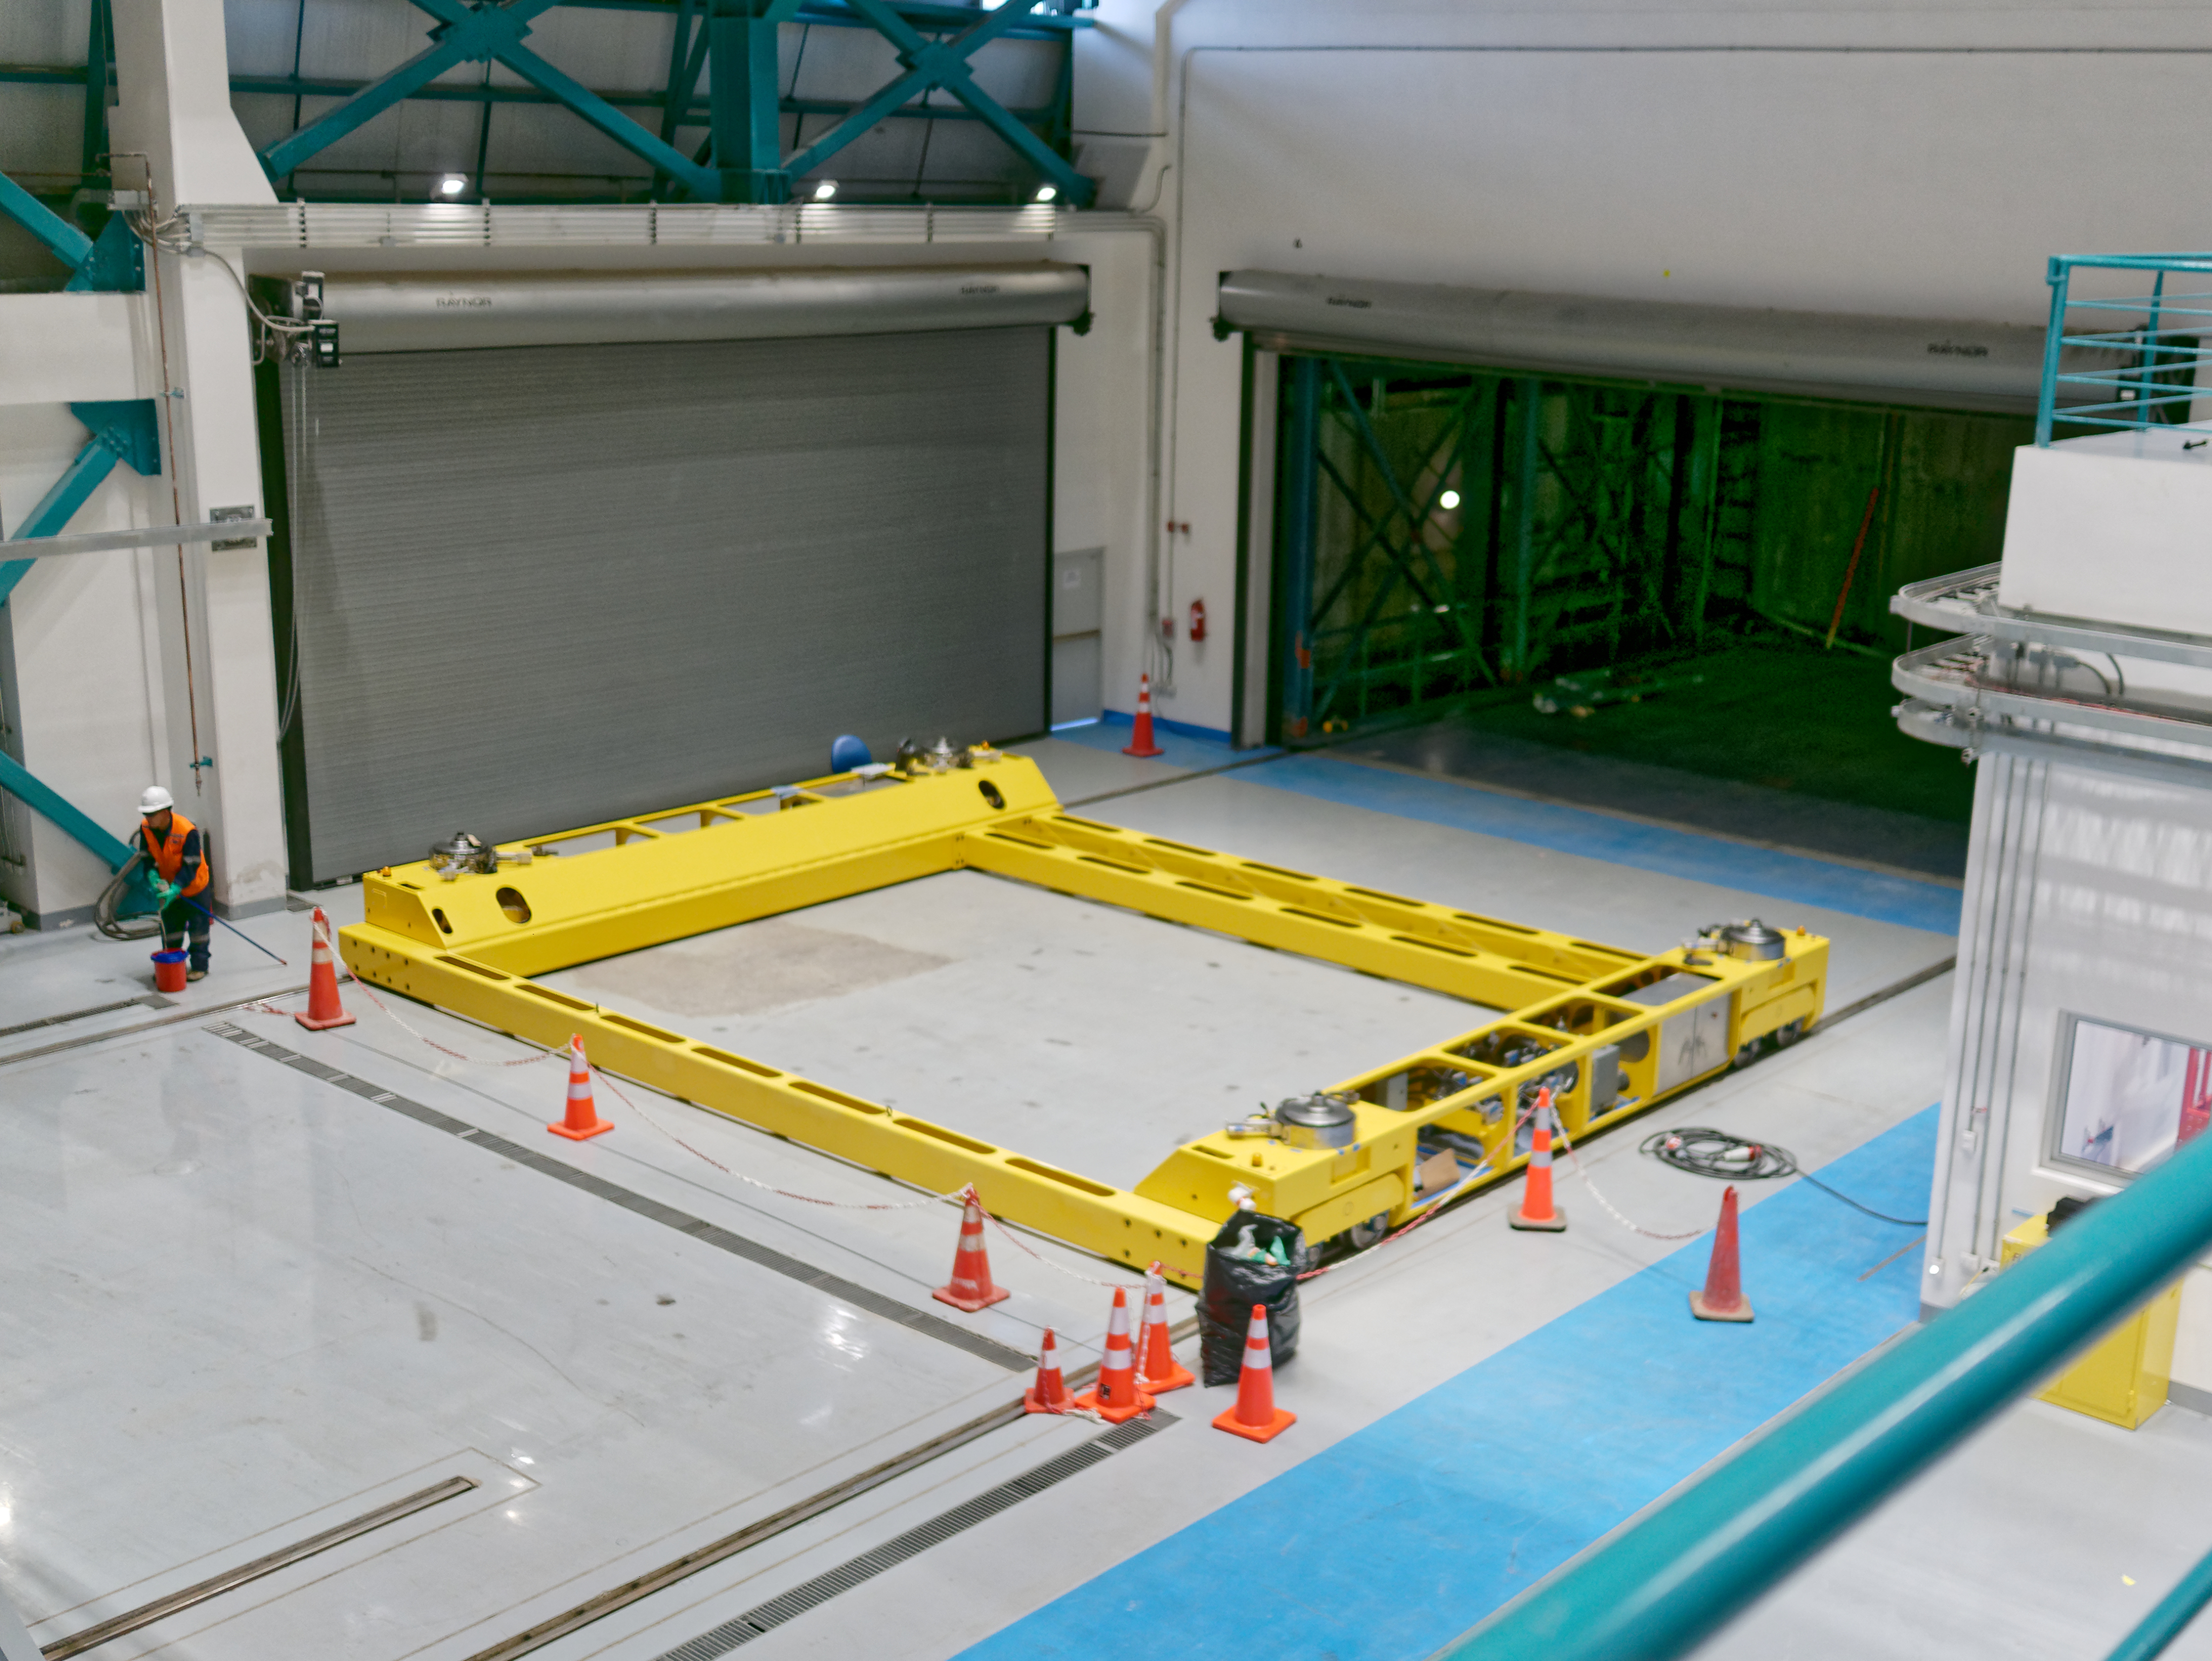

M1M3 Cart

The M1M3 mirror cart, which will be used to transport the mirror and cell within the LSST summit facility, is now assembled on Cerro Pachón. The cart will move along embedded rails in the floor.

Credit: W O'Mullan/Rubin Observatory/NSF/AURA